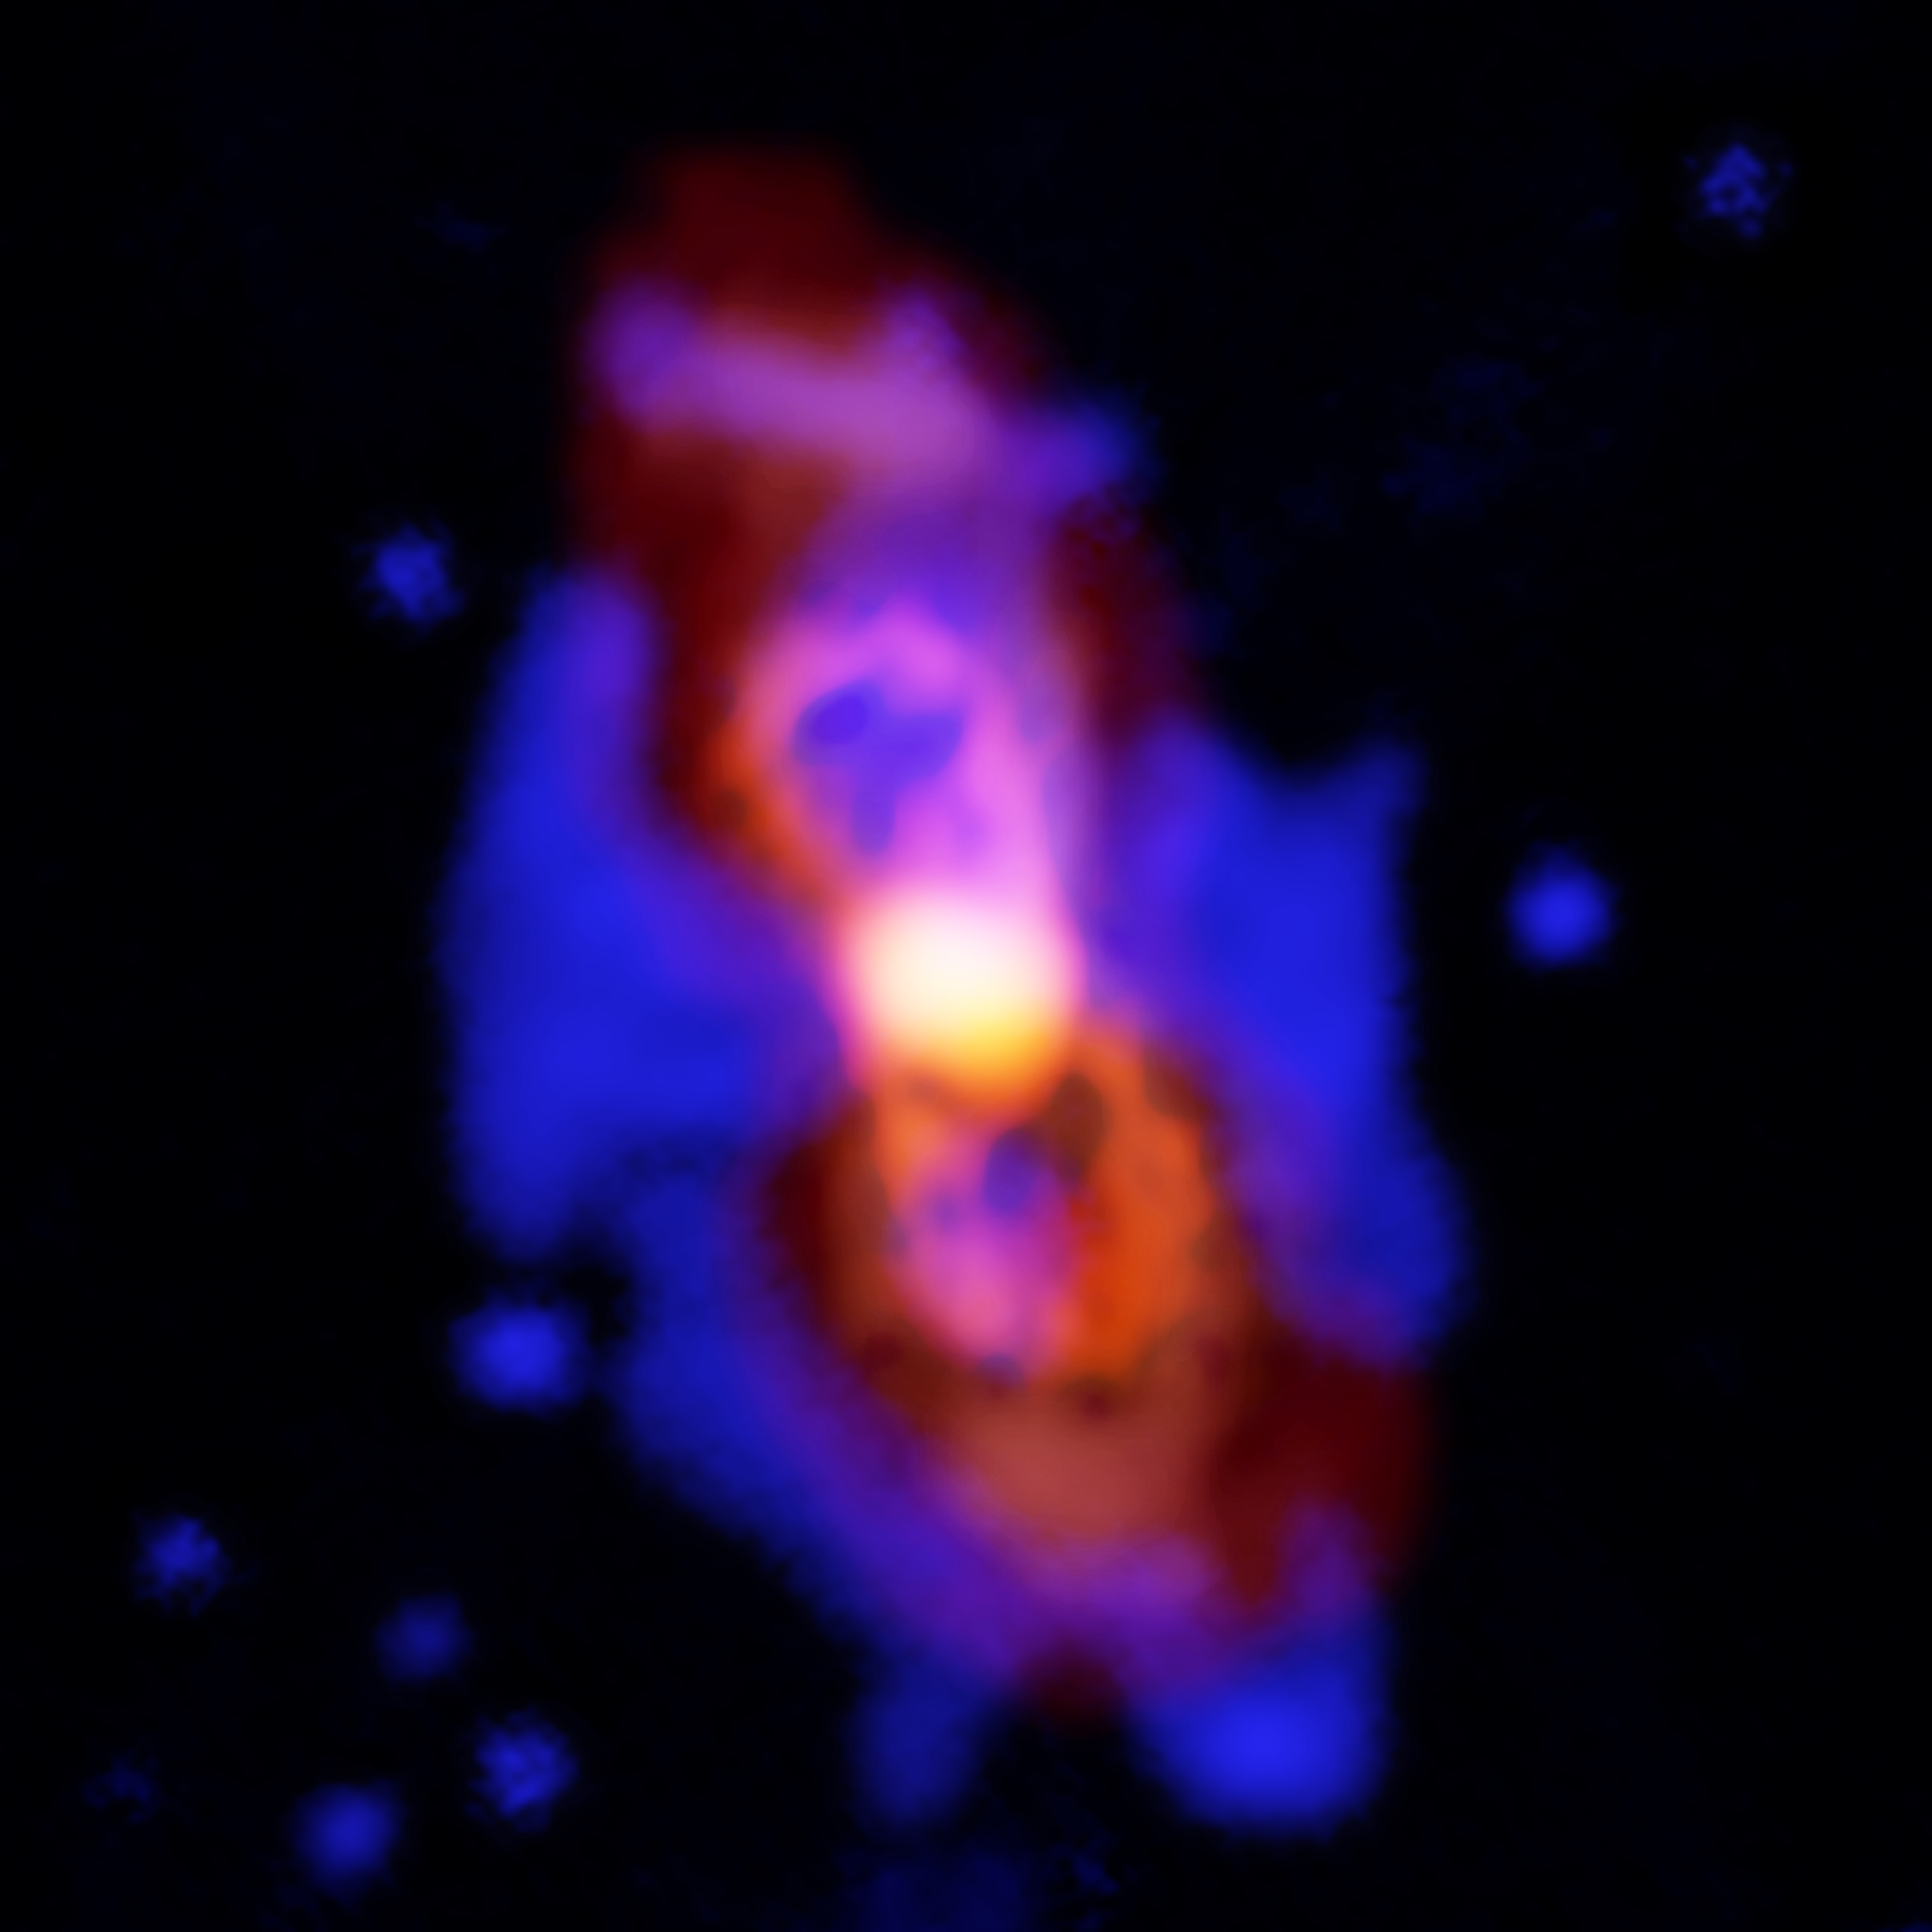

First Detection of Aluminium Nuclear Isotope in Space

Composite image of CK Vul, the remains of a double-star collision. This impact launched radioactive molecules into space, as seen in the orange double-lobe structure at the center. This is an ALMA image of 27-aluminum monofluoride, but the rare isotopic version of AlF resides in the same region. The red, diffuse image is an ALMA image of the more extended dust in the region. The blue is optical hydrogen emission as seen by the Gemini observatory.

Credit: ALMA (ESO/NAOJ/NRAO), T. Kamiński & M. Hajduk; Gemini, NOAO/AURA/NSF; NRAO/AUI/NSF, B. Saxton